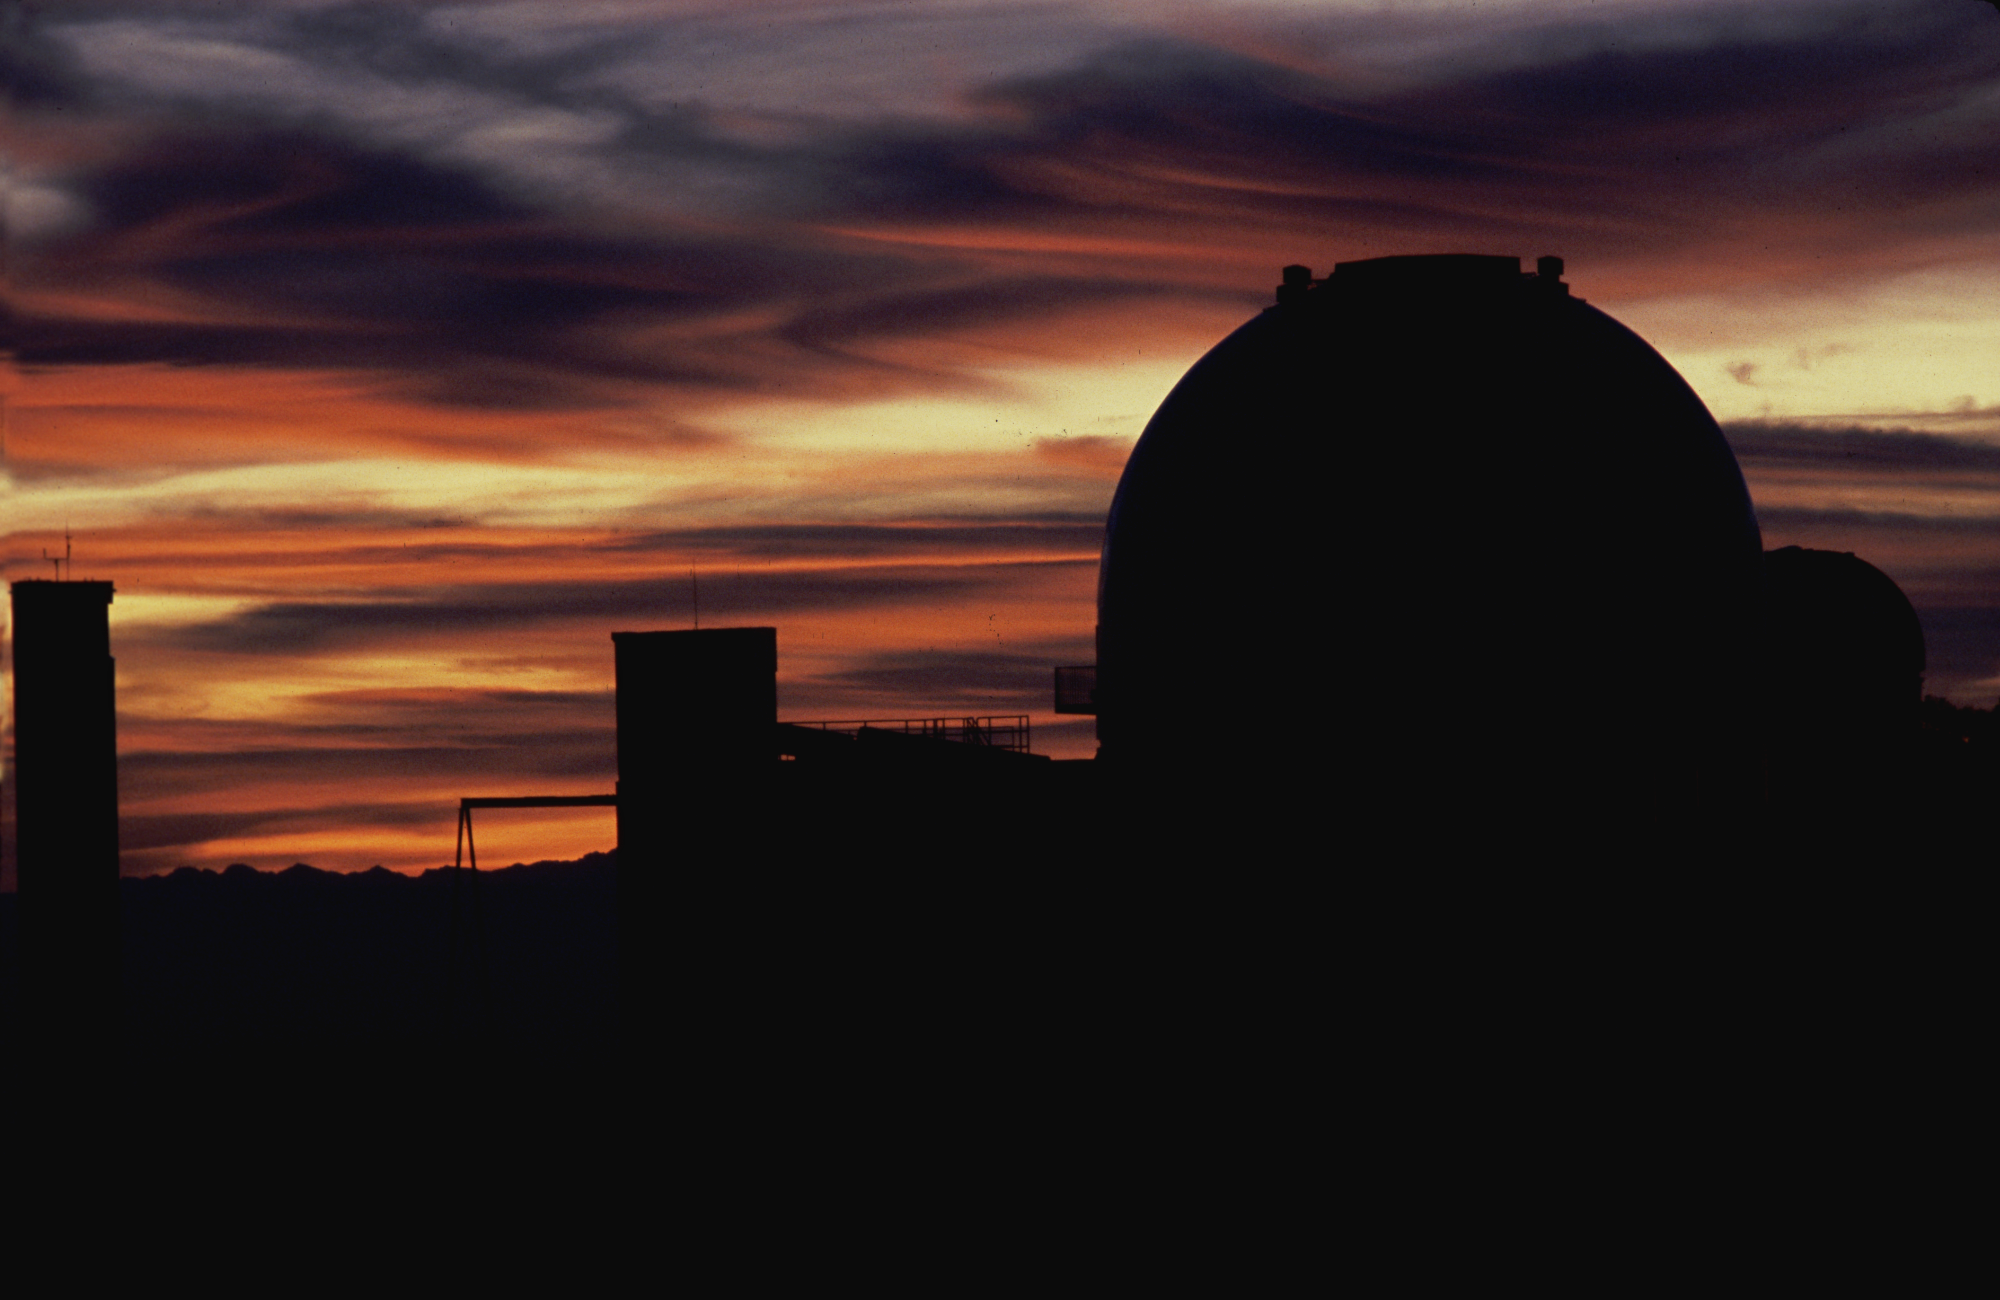

KPNO 2.1-meter at sunset

The Kitt Peak 2.1-meter telescope as seen at sunset from the top of the McMath-Pierce Solar Facility. A photograph by Mark Hanna.

Credit: Mark Hanna/NOIRLab/NSF/AURA/